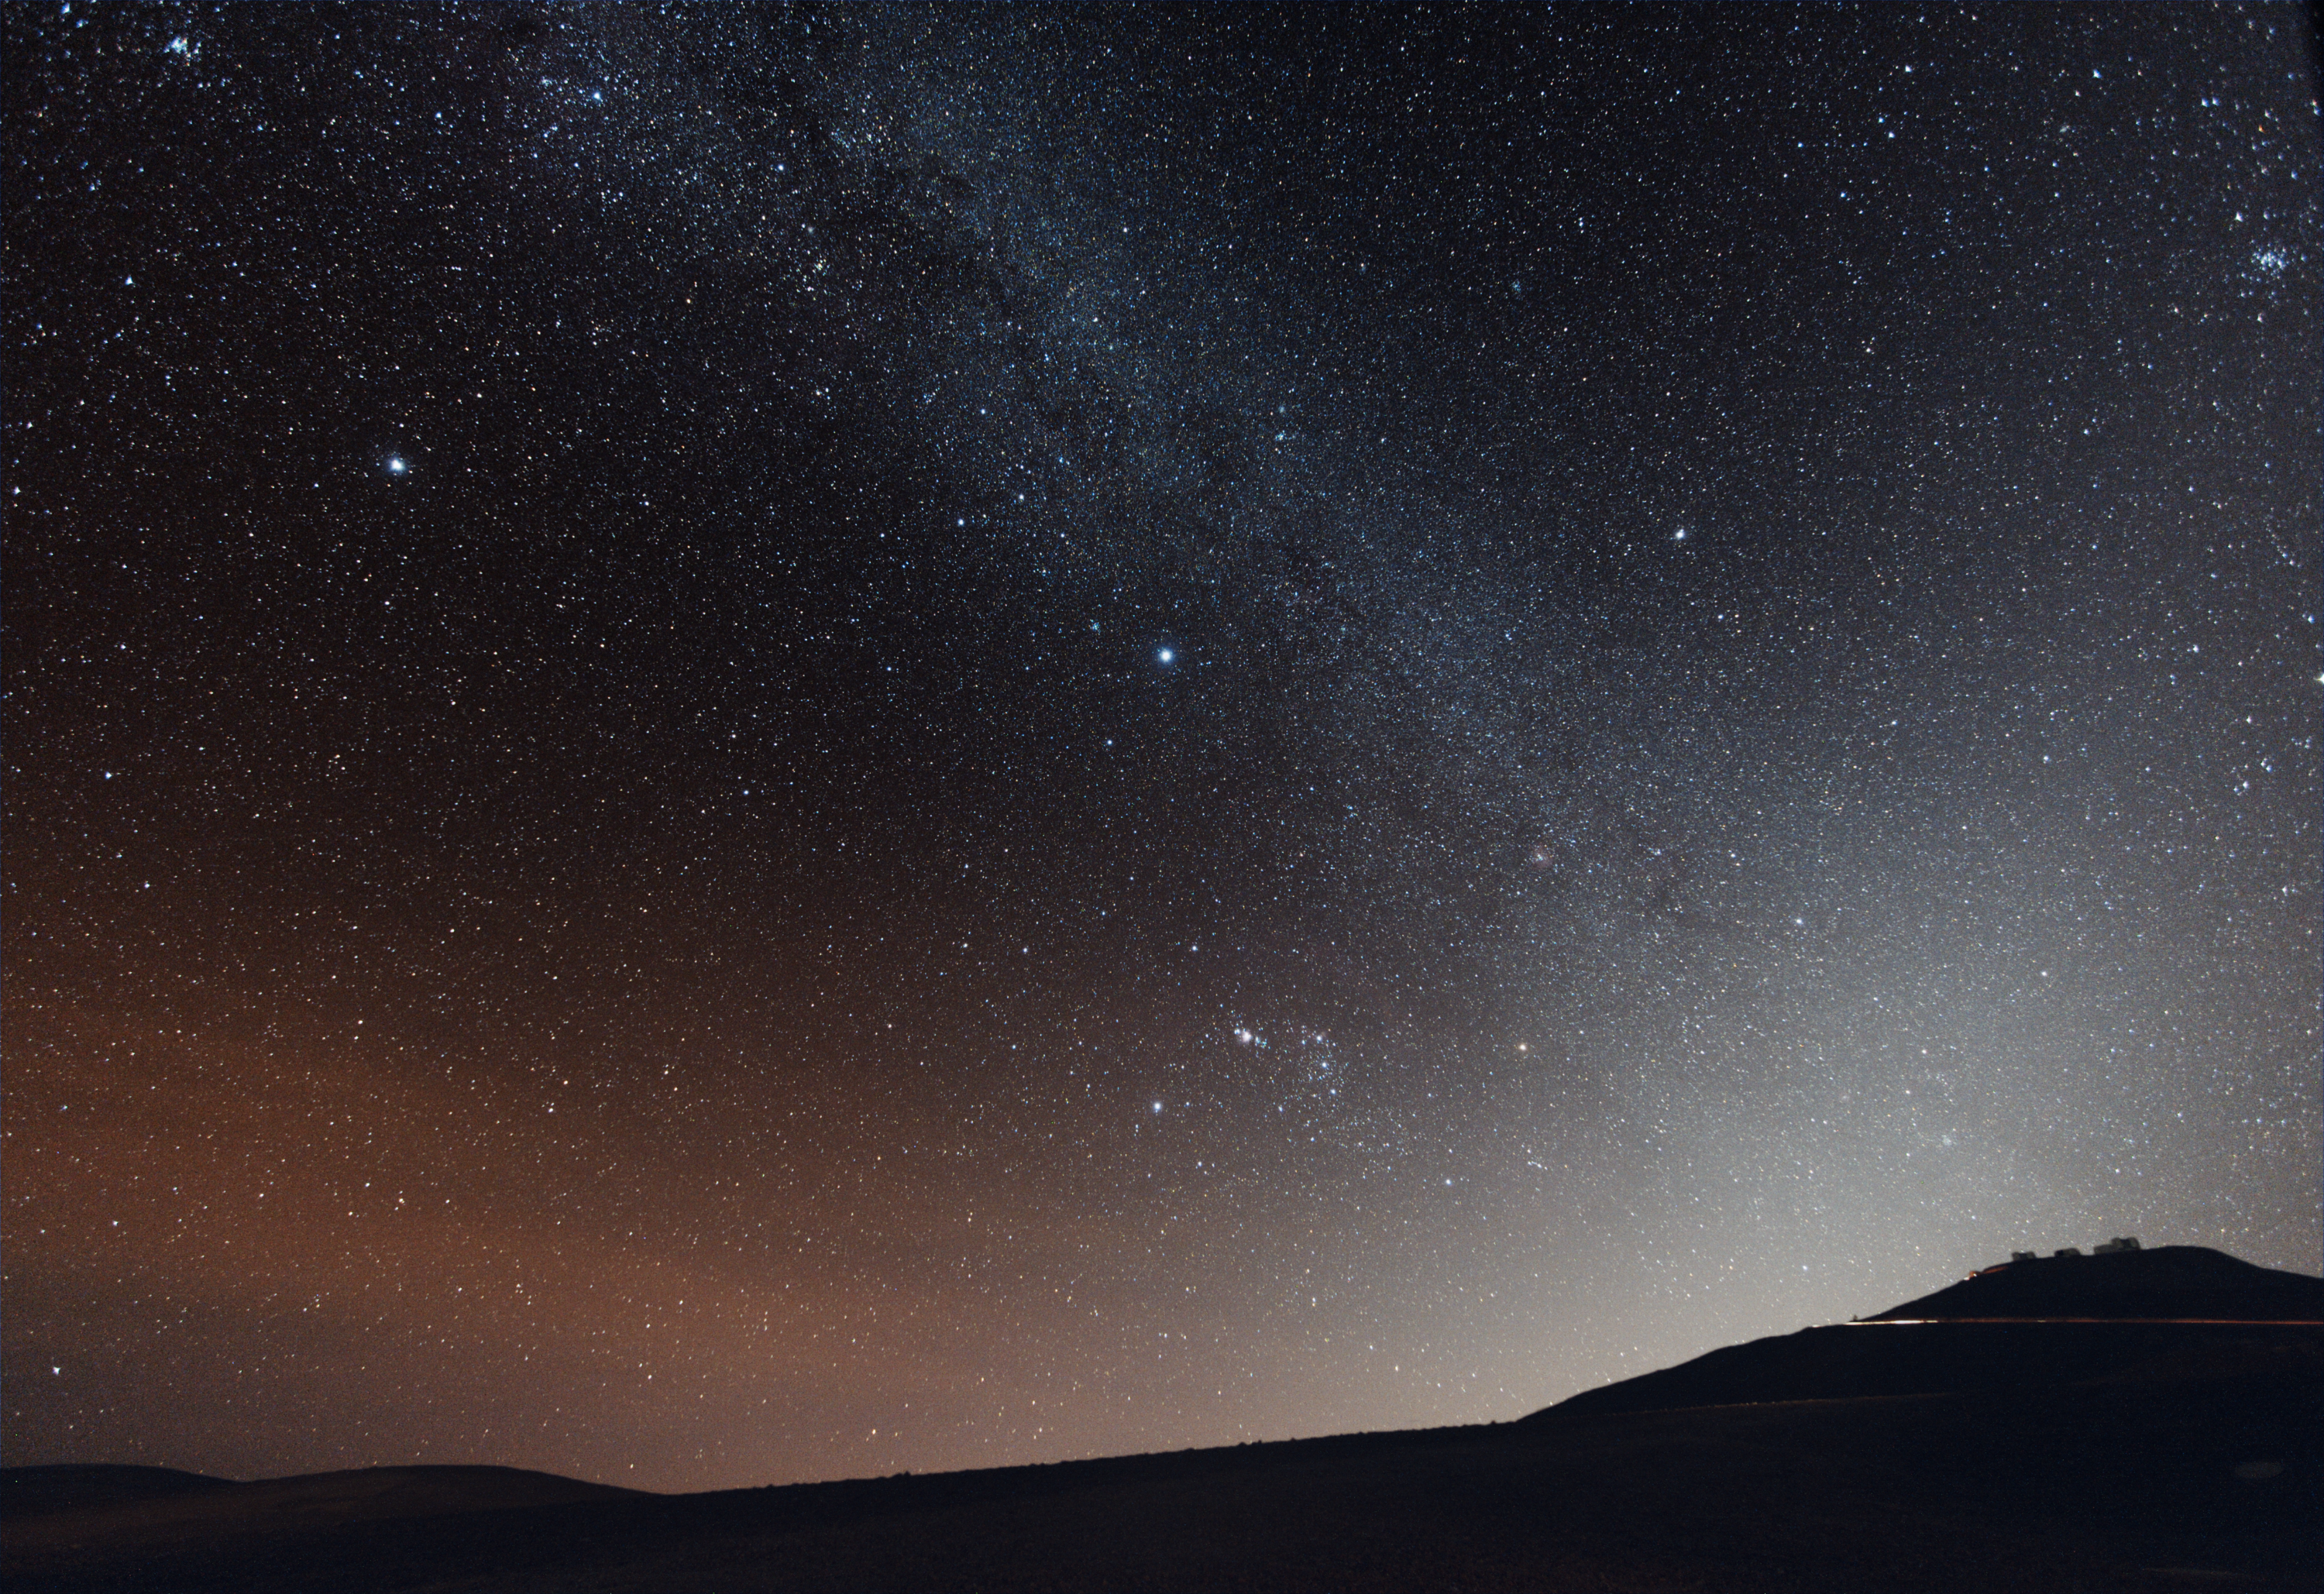

Paranal after sunset

The four Unit Telescopes of ESO’s Very Large Telescope (VLT) on top of Cerro Paranal, illuminated by starlight on a dark and very clear night, typical of this excellent site, among the best in the world for astronomical observations.

Credit: ESO/Y. Beletsky